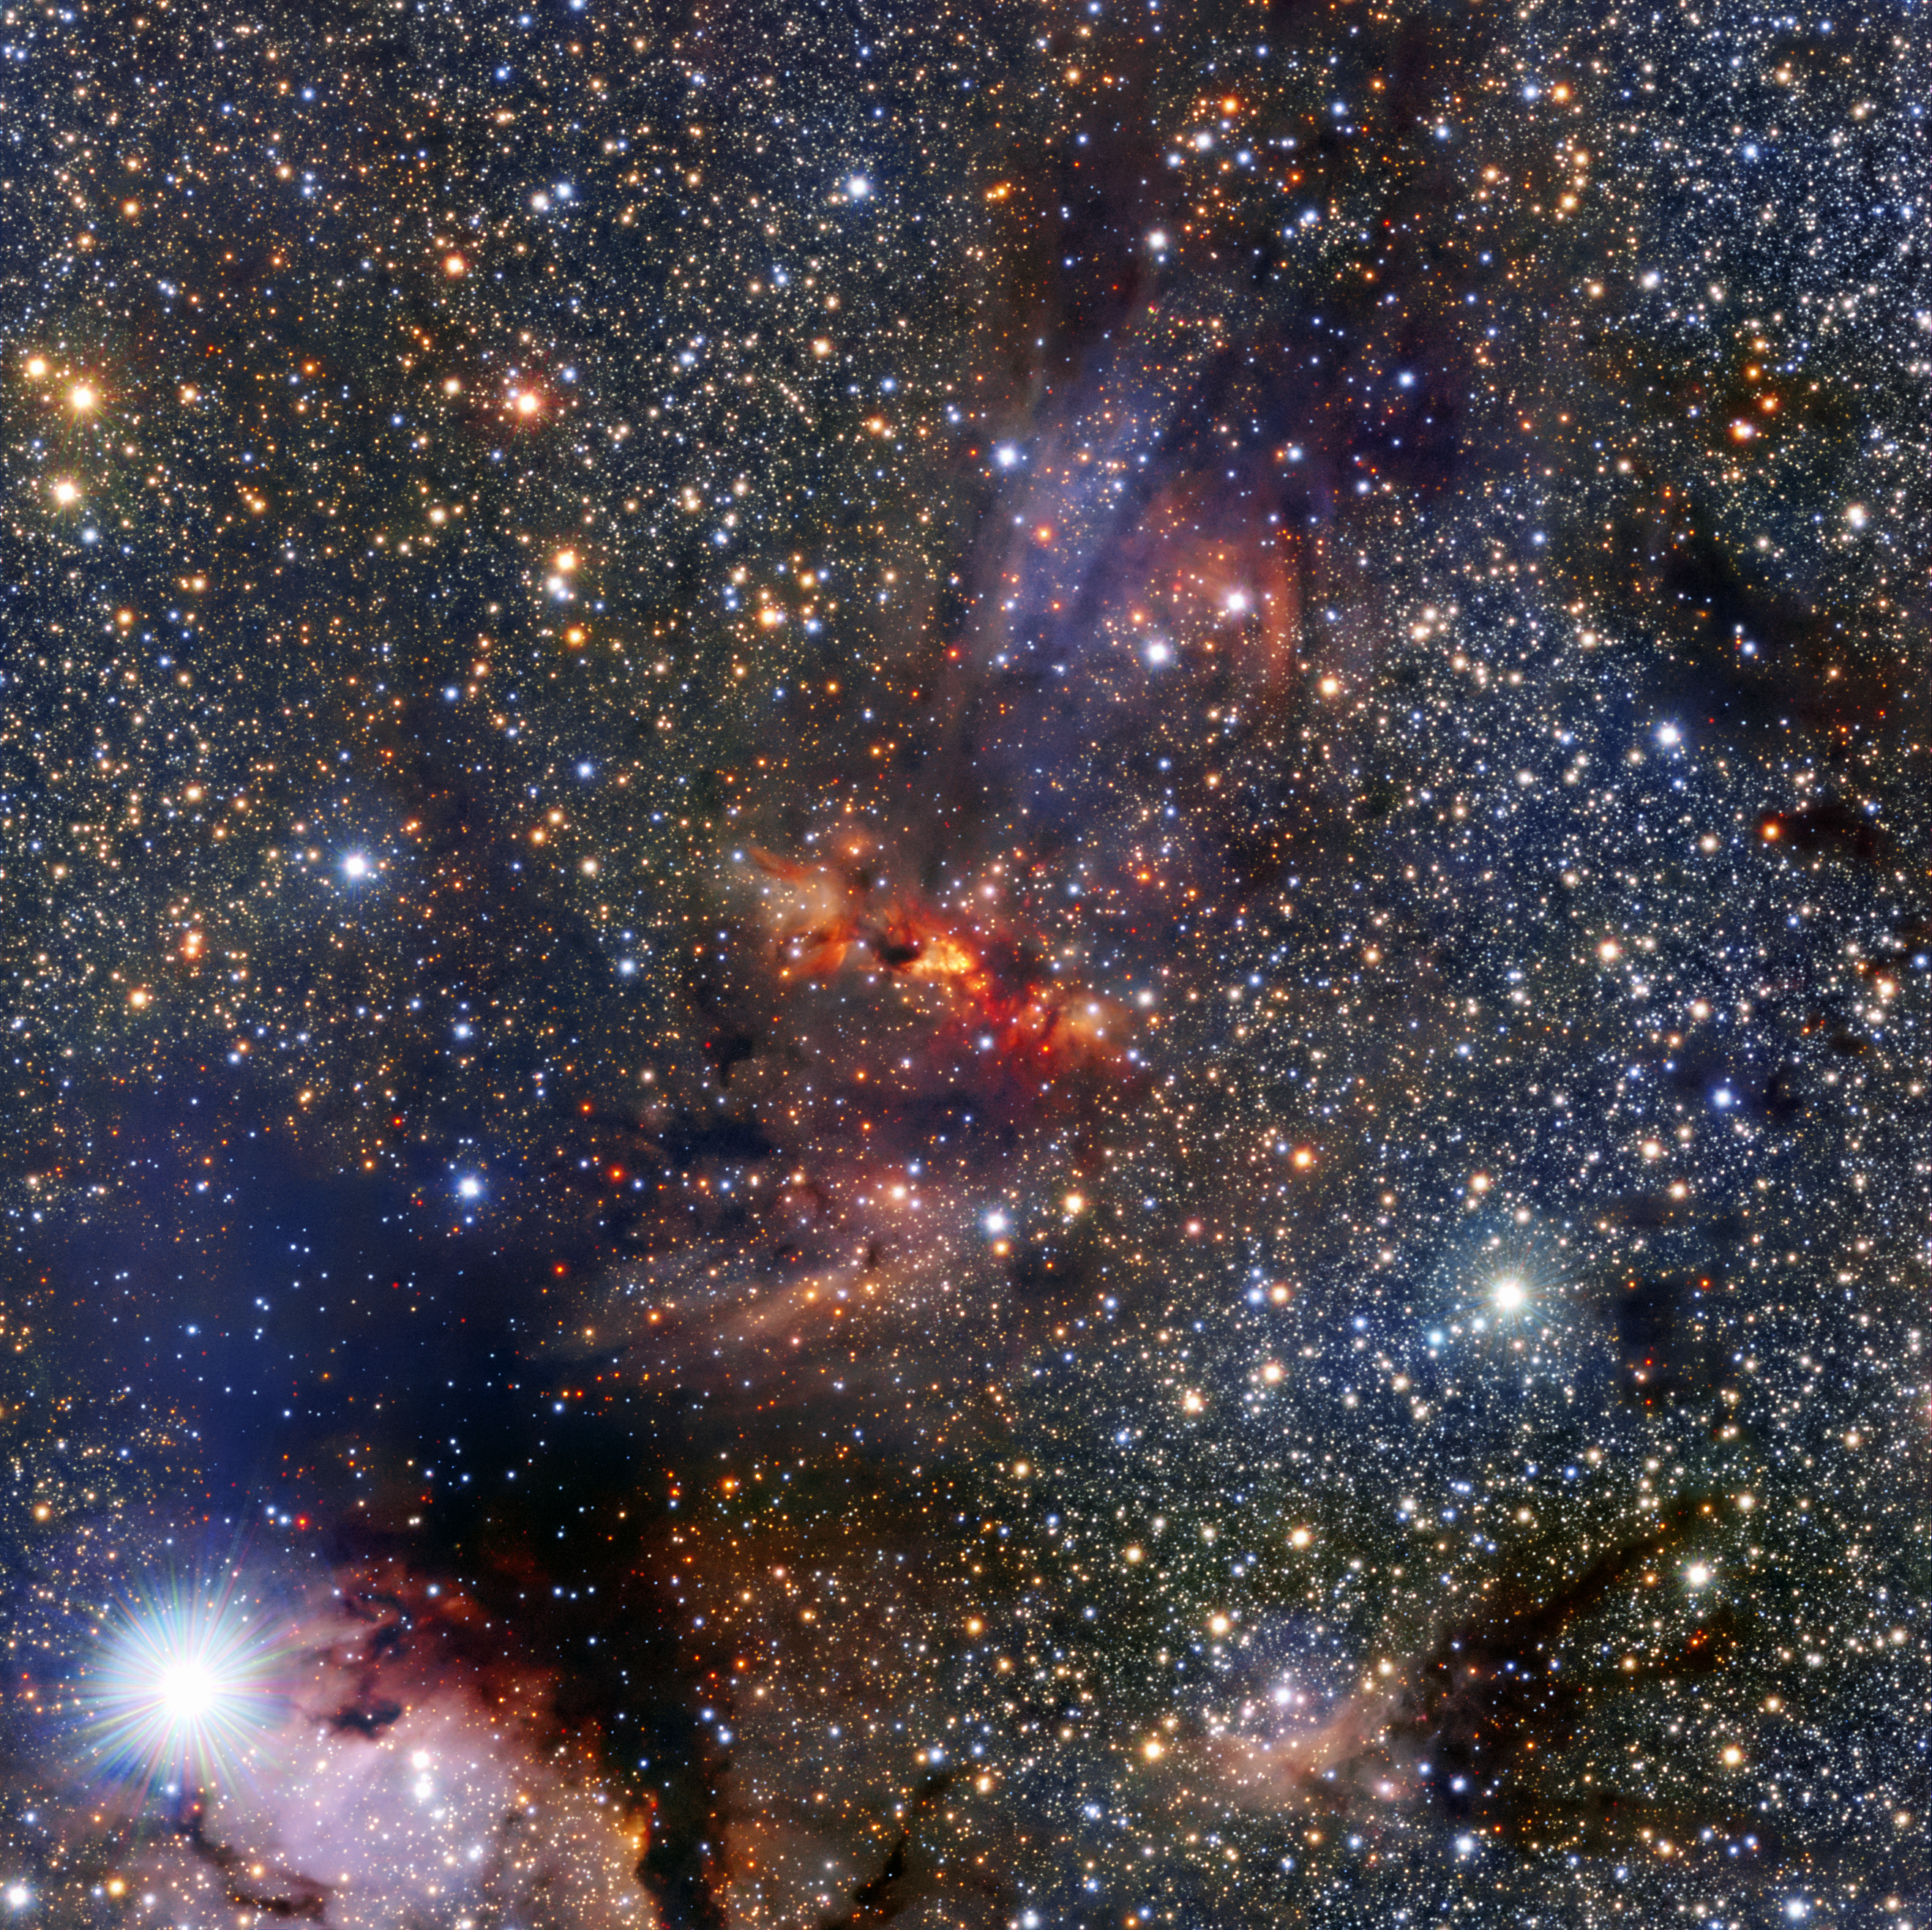

Surprise within a cloud

This image shows a region of the Milky Way that lies within the constellation of Scorpius, close to the central plane of the galaxy. The region hosts a dense cloud of dust and gas associated with the molecular cloud IRAS 16562-3959, clearly visible as an orange smudge among the rich pool of stars at the centre of the image.

Clouds like these are breeding grounds for new stars. In the centre of this cloud the bright object known as G345.4938+01.4677 can just be seen beyond the veil of gas and dust. This is a very young star in the process of forming as the cloud collapses under gravity.

The young star is very bright and heavy — roughly 15 times more massive than the Sun — and featured in a recent Atacama Large Millimeter/submillimeter Array (ALMA) result. The team of astronomers made surprising discoveries within G345.4938+01.4677 — there is a large disc of gas and dust around the forming star as well as a stream of material flowing out from it.

Theories predict that neither such a stream, nor the disc itself, are likely to exist around stars like G345.4938+01.4677 because the strong radiation from such massive new stars is thought to push material away.

This image was made using the Visible and Infrared Survey Telescope for Astronomy (VISTA), which is part of ESO’s Paranal Observatory in the Atacama Desert of Chile. It is the world’s largest survey telescope, with a main mirror that measures over four metres across. The colour image was produced by the VVV survey, which is one of six large public surveys that are devoted to mapping the southern sky.

The bright star in the bottom left of the image is known as HD 153220.

Credit: ESO/VVV Team/A. Guzmán